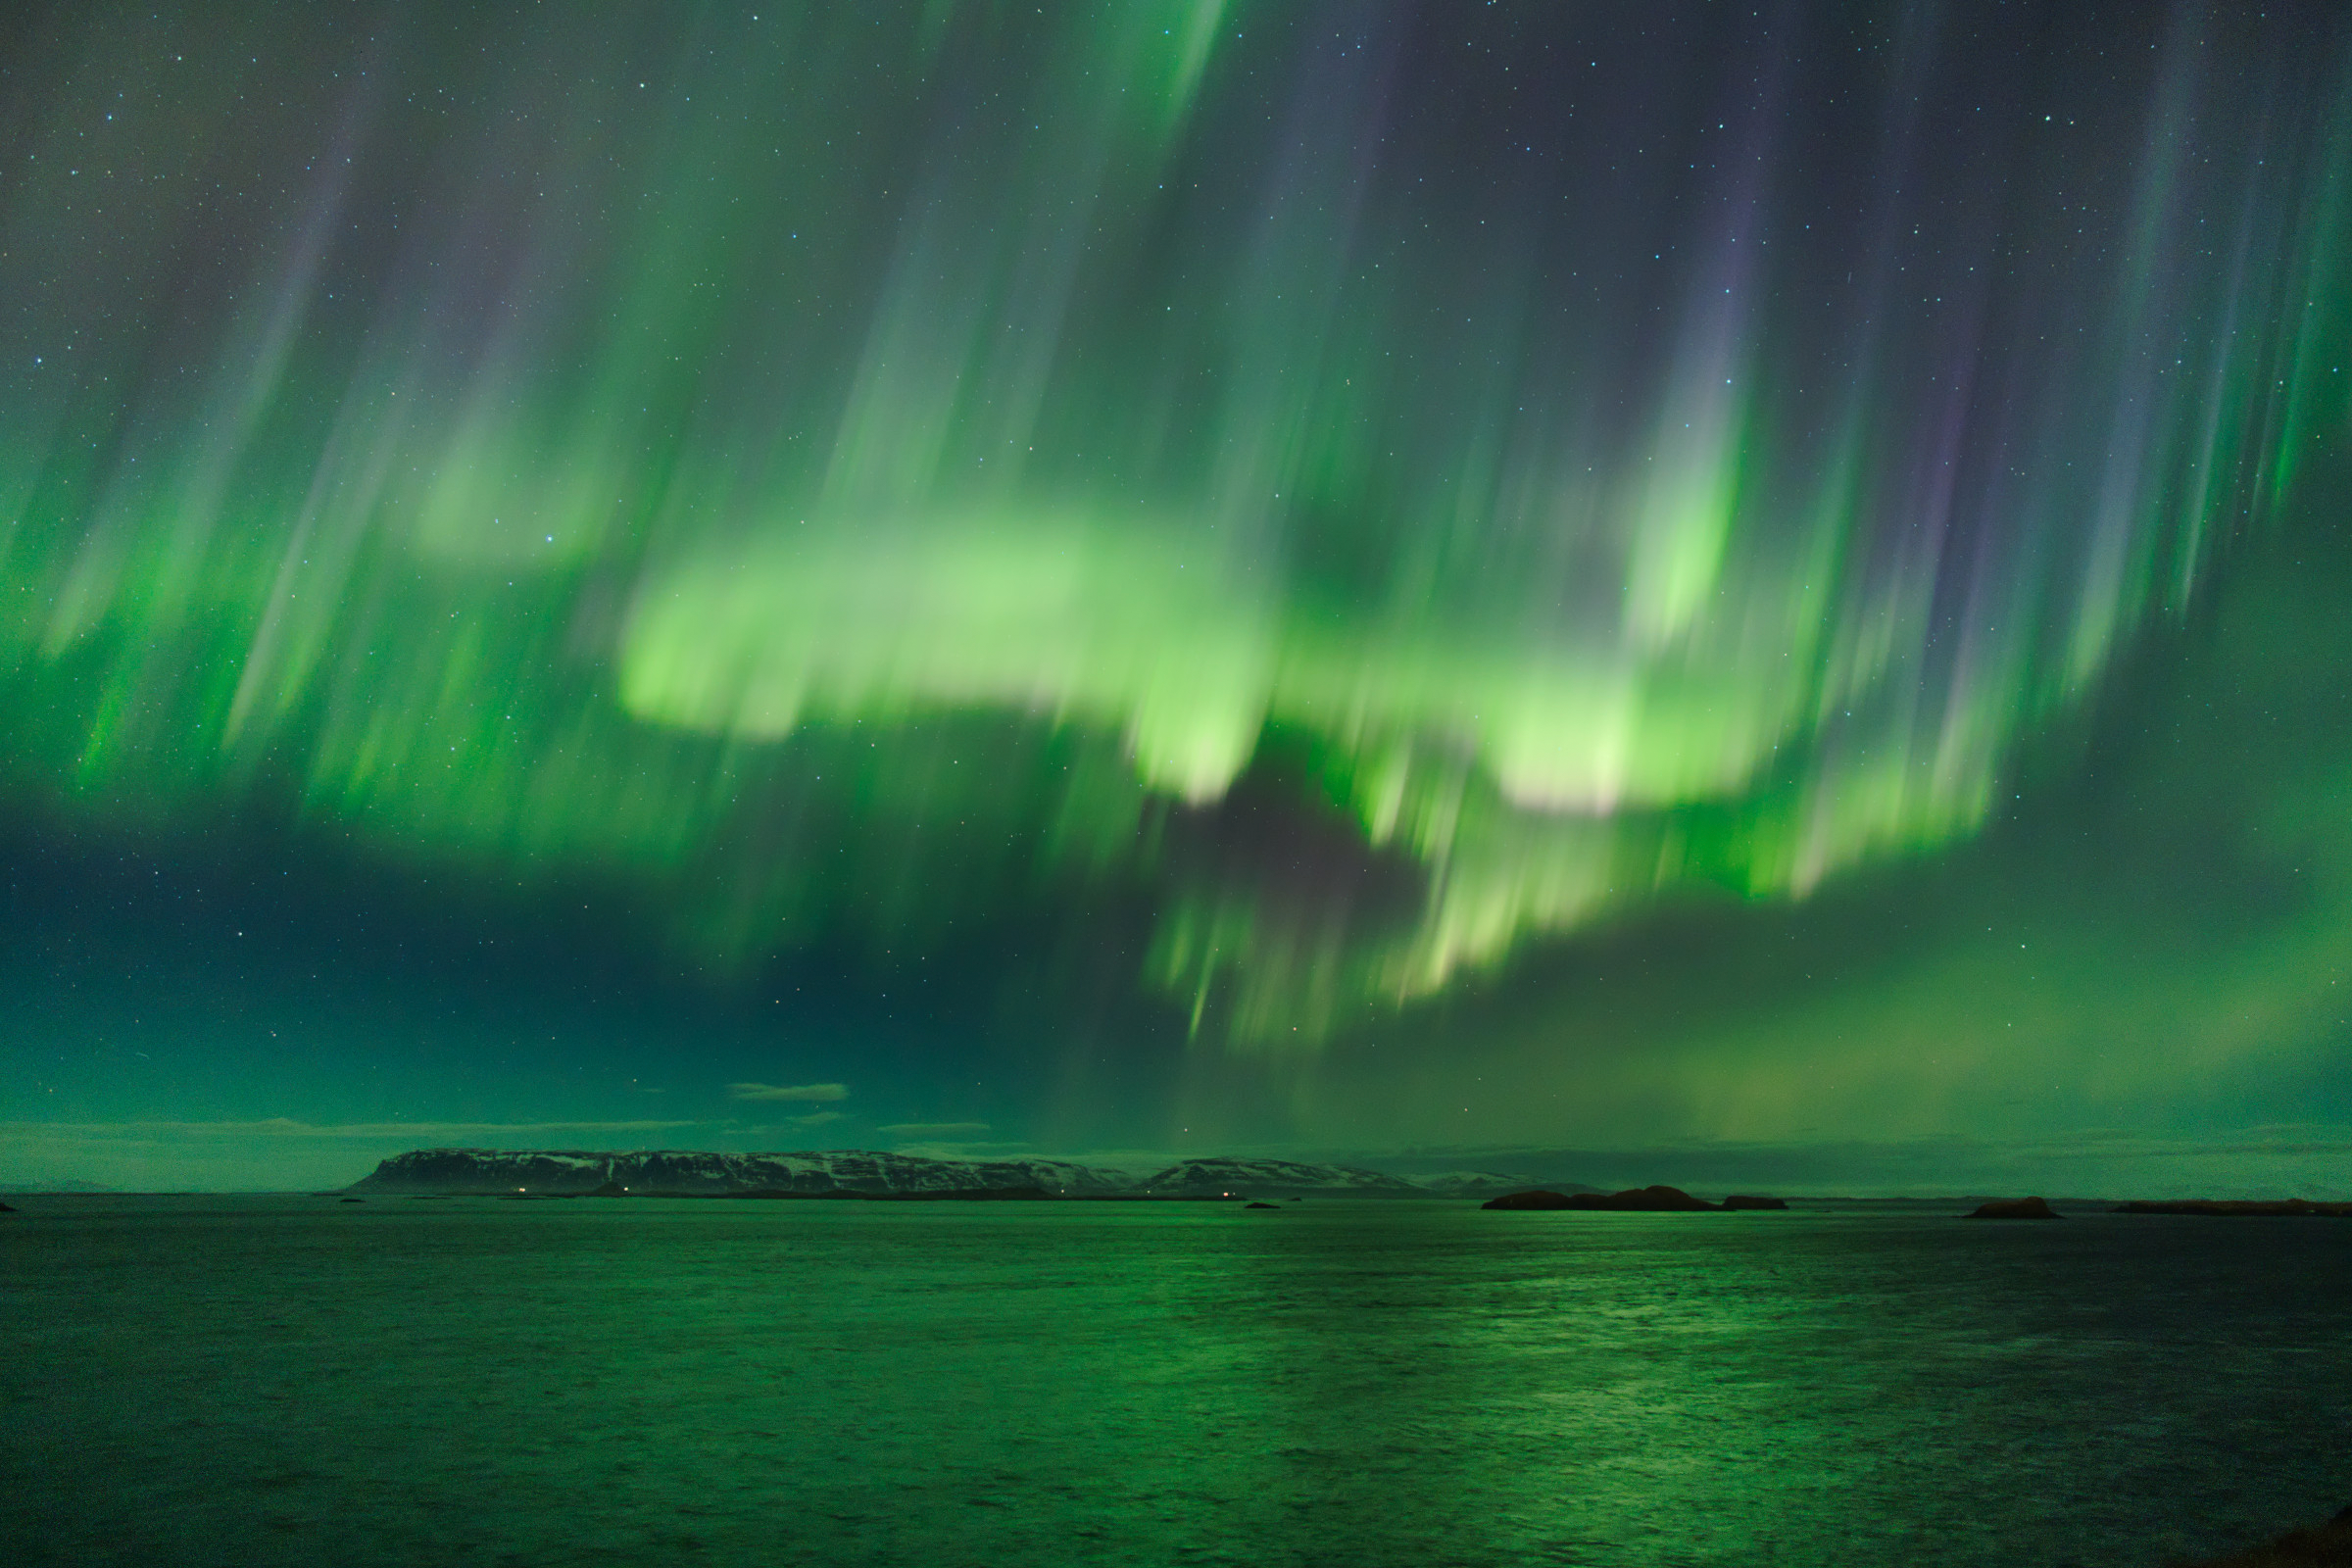

Aurorae (still images), Third Place

Third place in the 2021 IAU OAE Astrophotography Contest, category Aurorae (still images): Iceland aurora, Emanuele Balboni, Italy.

The blurred motions of the aurora caught during the exposure time of this photograph beautifully illustrate its dynamic nature. While certain forms of aurorae, like homogeneous arcs and bands or diffuse glows, can remain static for hours, others, like rayed arcs or bands (also called "curtains"), can change within seconds in shape and brightness.

Credit: Emanuele Balboni/IAU OAE